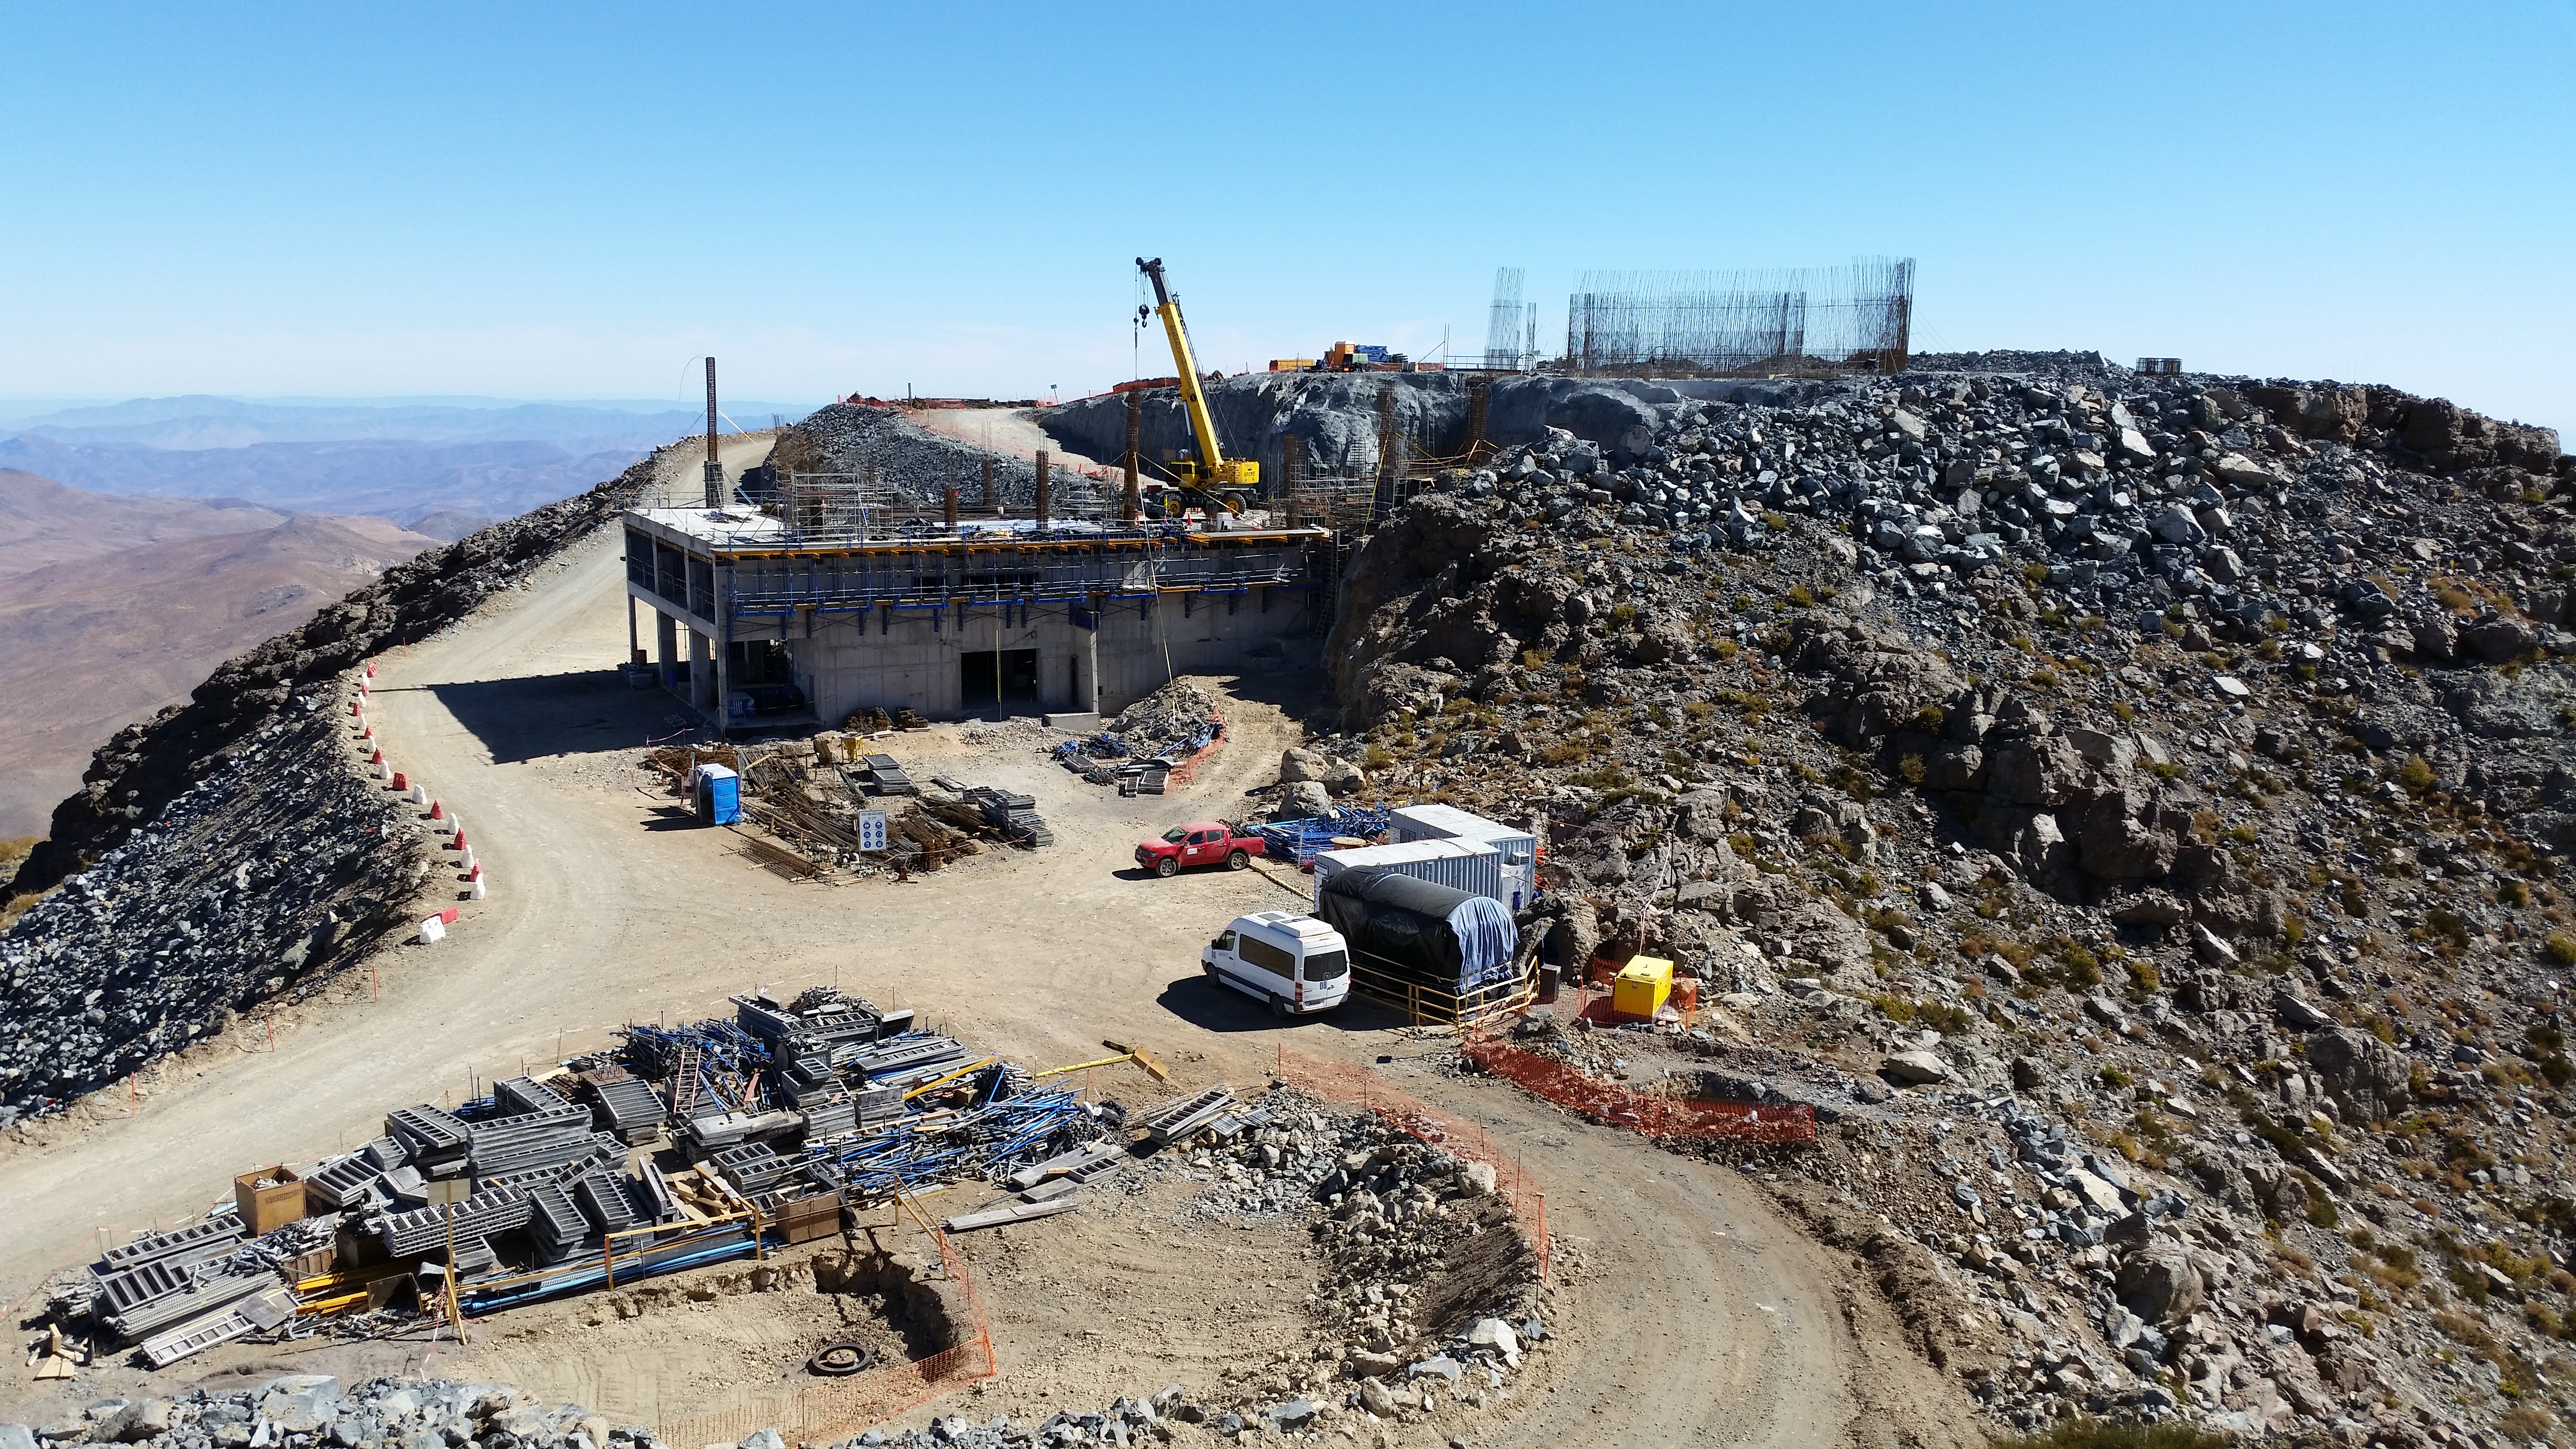

View

View from Calibration Hill.

Credit: Rubin Observatory/NSF/AURA